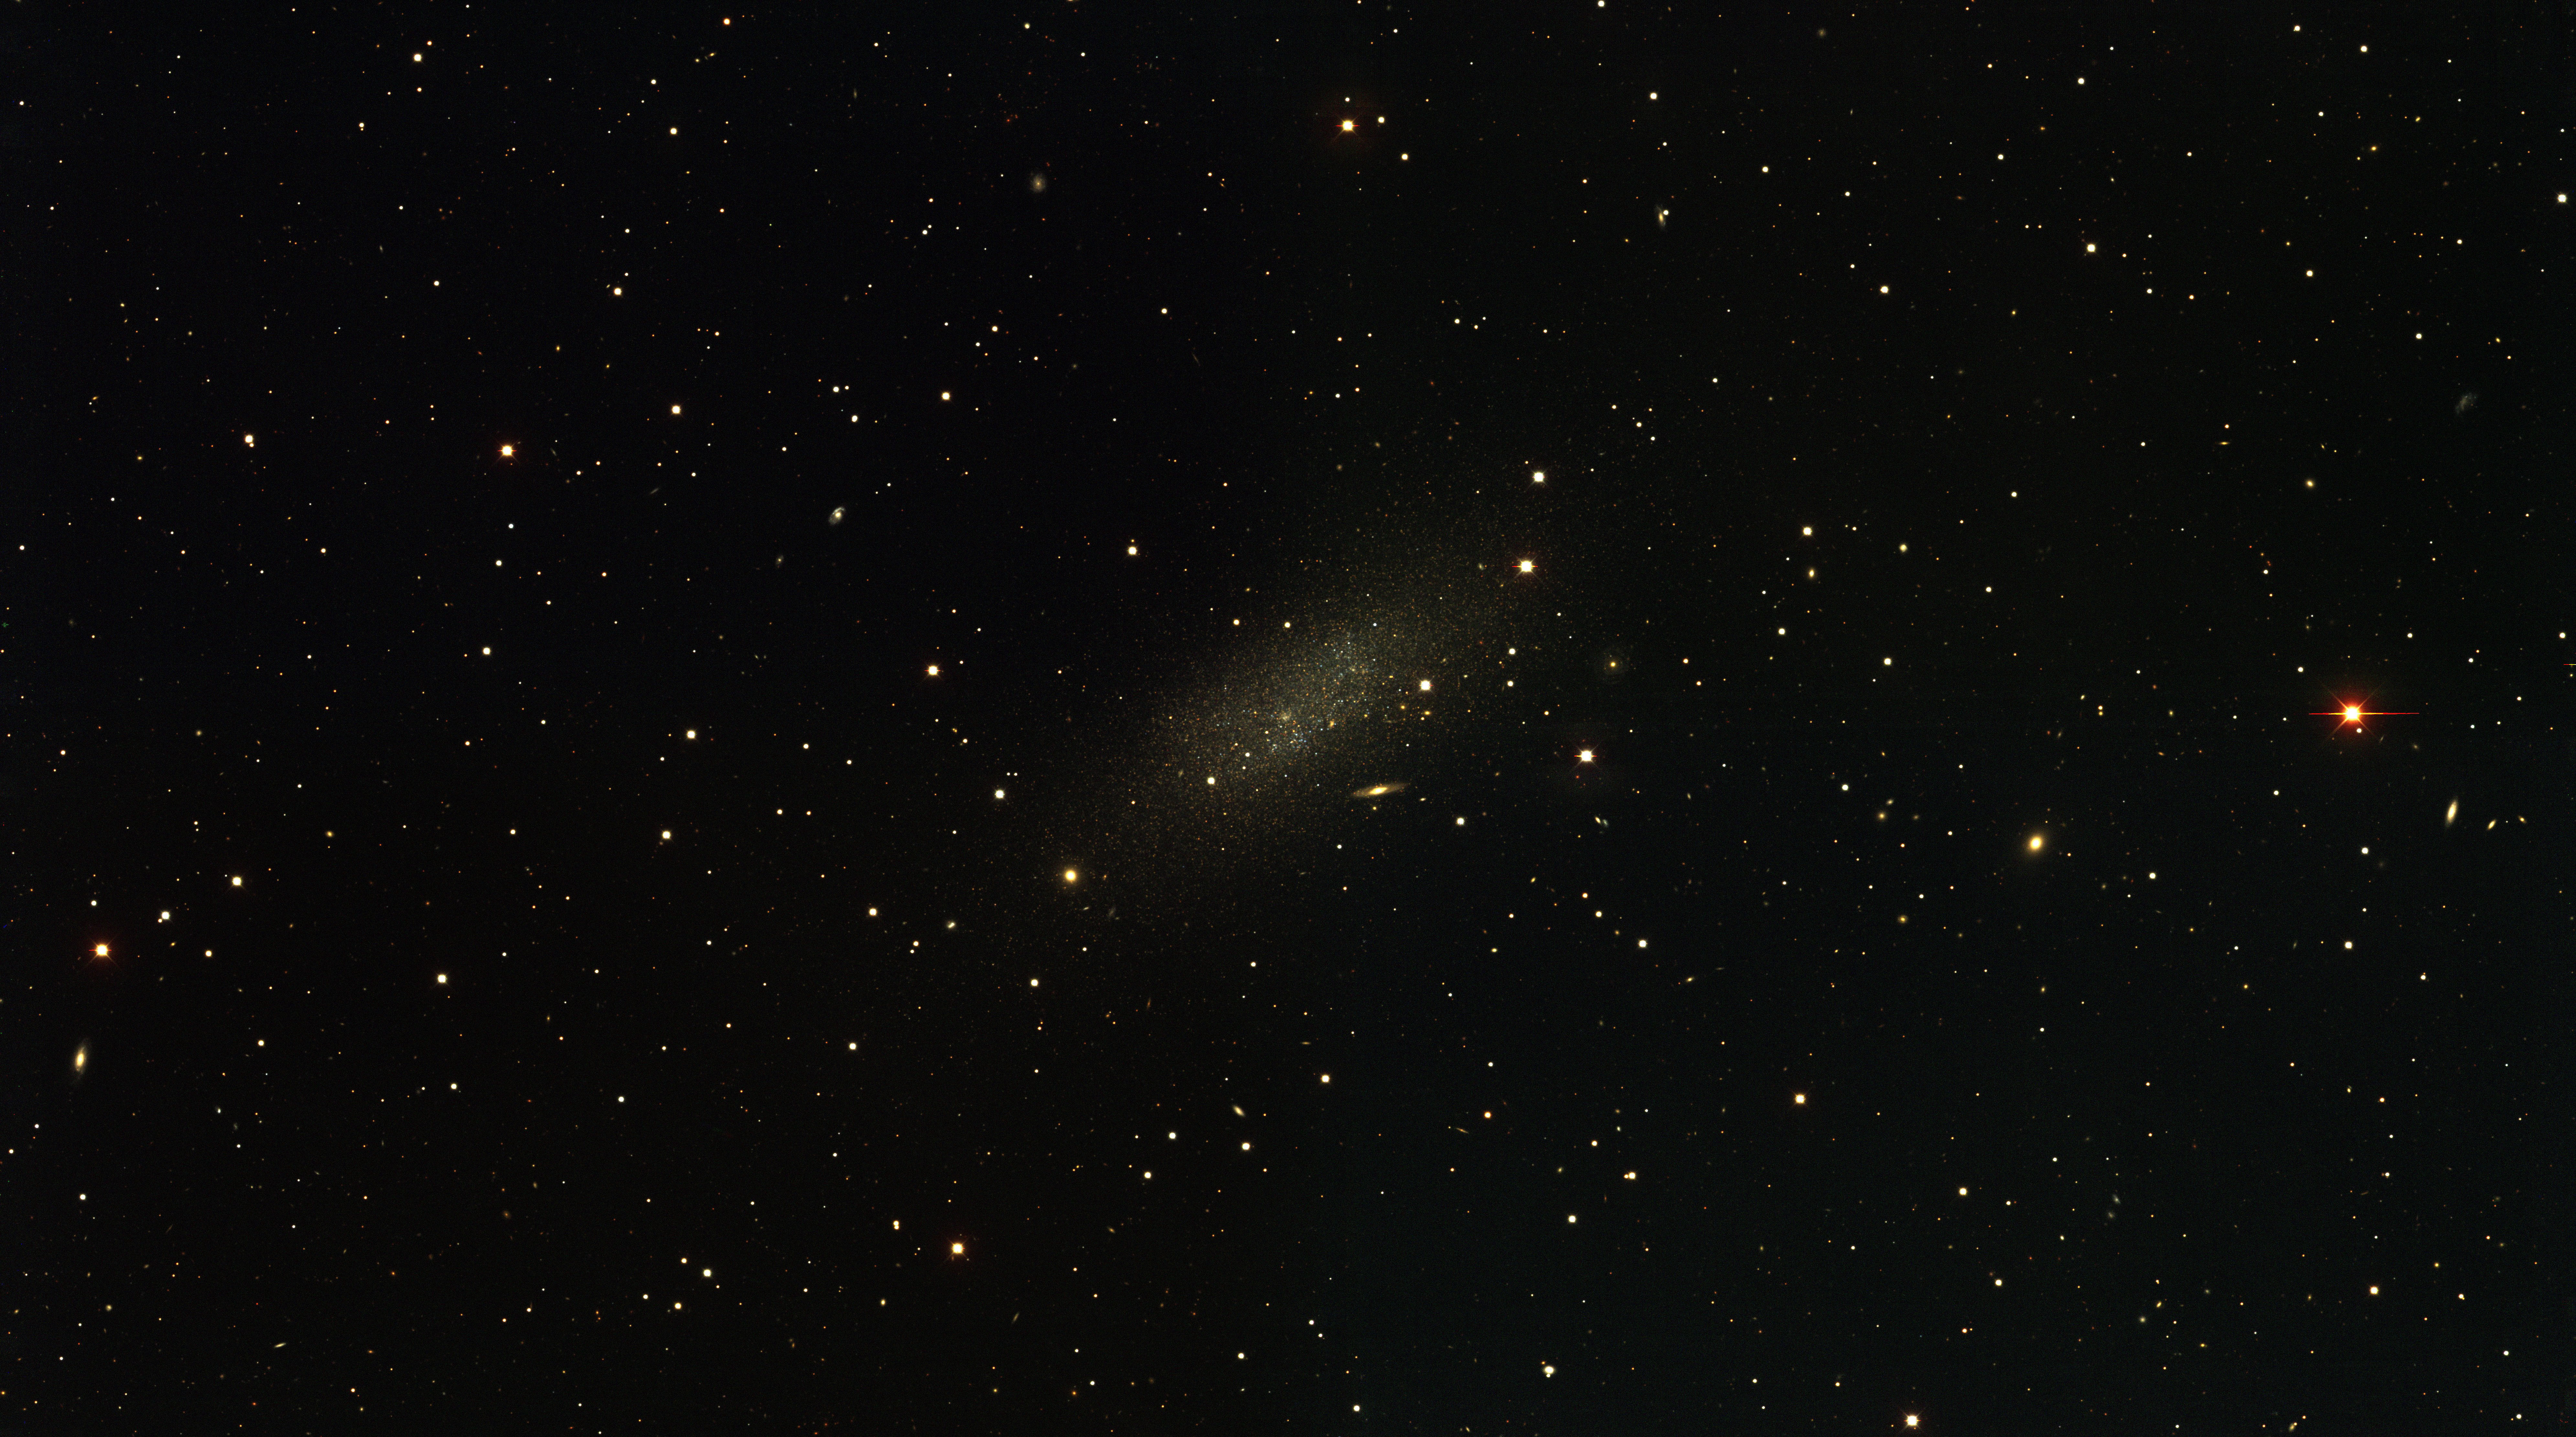

The Pegasus Local Group dwarf galaxy

The Pegasus Local Group dwarf galaxy, as observed with the KPNO Mayall 4-m telescope and Mosaic camera as part of the NOAO-sponsored Local Group Survey (PI: Philip Massey, Lowell Observatory). The image is a true-color combination of images in three of the filters used by the survey. The full complement of survey data include images in broad-band/ UBVRI/, as well as through filters centered on the H-alpha, [SII], and [OIII] emission lines. All of the data, description of the analysis, and UBVRI photometry are available through the Local Group Survey website.

Credit: P. Massey/Lowell Observatory and K. Olsen/NOIRLab/NSF/AURA/